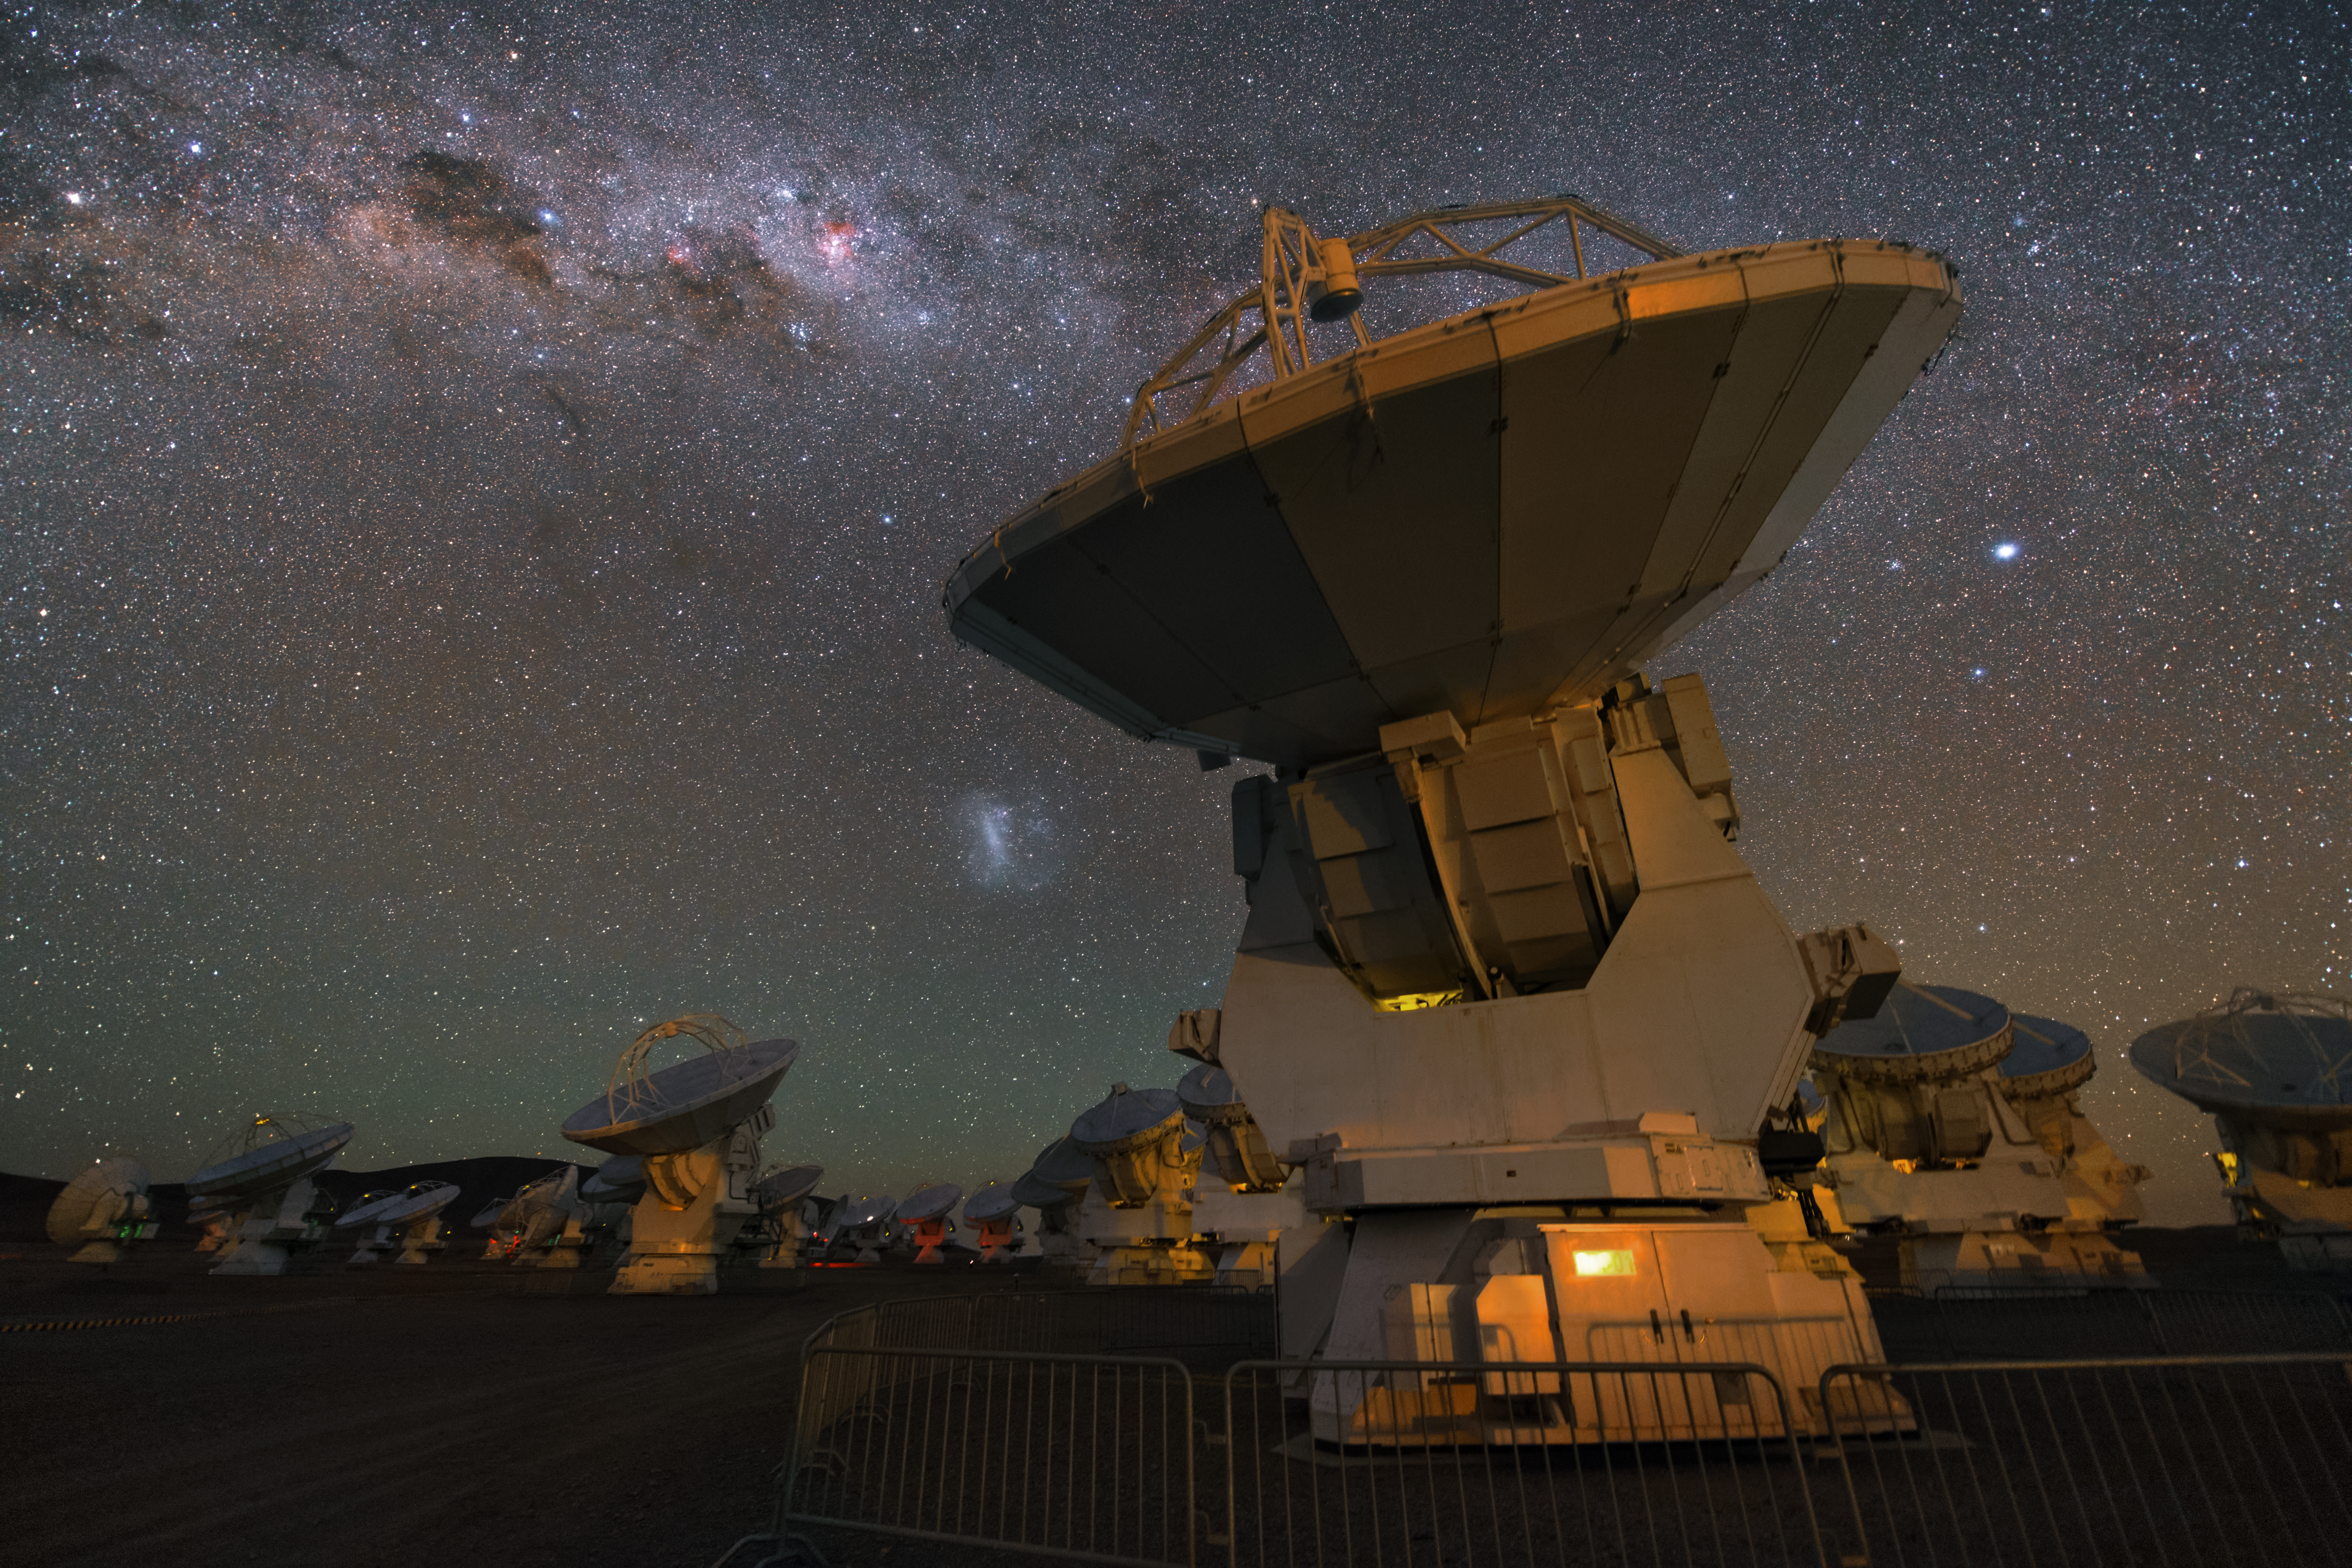

ALMA antennas

A whole group of ALMA antennas was collected on this UHD image, while they are observing the night sky.

Credit: ESO/Y. Beletsky